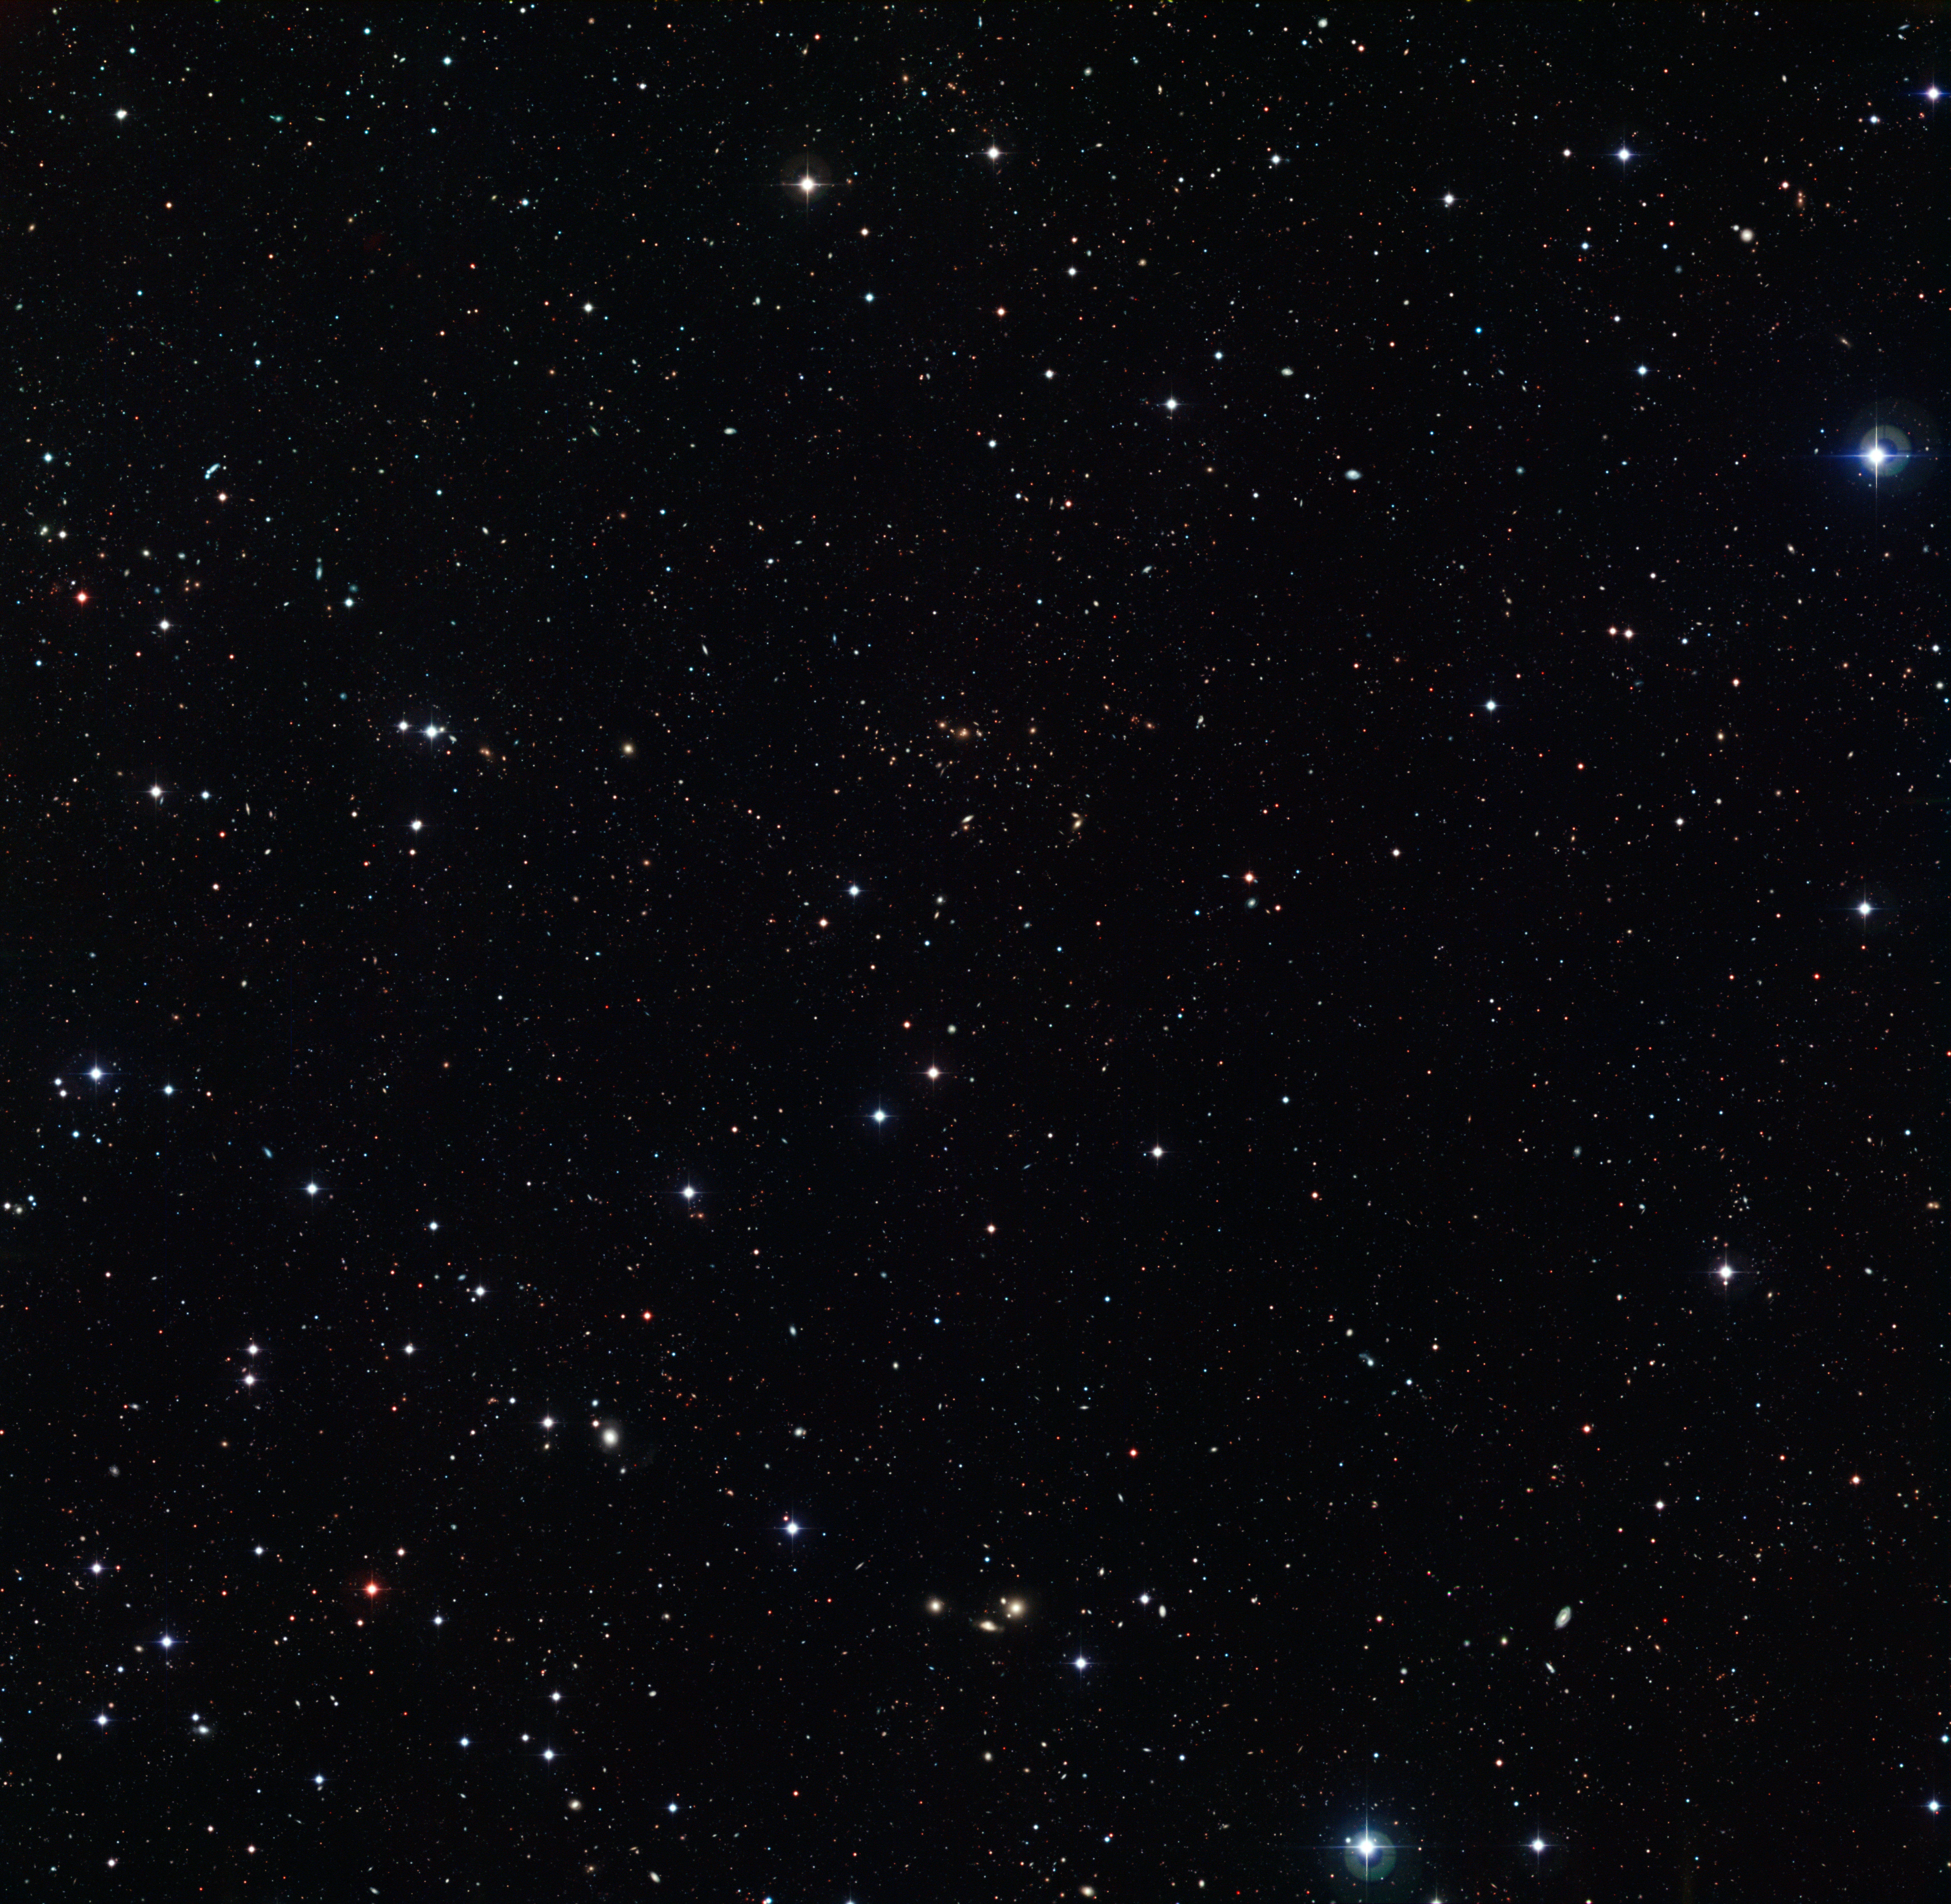

Unveiling distant stars and galaxies

This frame, scattered with distant stars and galaxies, is a deep-field image taken using the Wide Field Imager (WFI), a camera mounted on the MPG/ESO 2.2-metre telescope located at the La Silla Observatory, Chile.

It was snapped as part of the COMBO-17 survey (Classifying Objects by Medium-Band Observations in 17 filters), a project that imaged five small patches of sky in 17 different coloured optical filters. The total area of sky explored in each of the COMBO-17 fields equates to approximately the same size as the full Moon, and has revealed huge numbers of distant objects — demonstrating just how much is still waiting to be discovered in our skies.

The image shows a region that was also investigated as part of the FORS Deep Field (FDF), a project that examined various areas of sky in great detail and depth using the FORS2 spectrograph instrument currently installed on ESO’s Very Large Telescope at the Paranal Observatory, Chile. However, these WFI images used many more filters than previous FDF observations, and looked at bigger patches of sky, resulting in images like the one above.

These small glimpses into the Universe have unveiled tens of thousands of distant stars, galaxies, and quasars previously hidden from our view, and have been used to investigate gravitational lensing and the distribution of dark matter in galaxies and clusters.

Credit: ESO